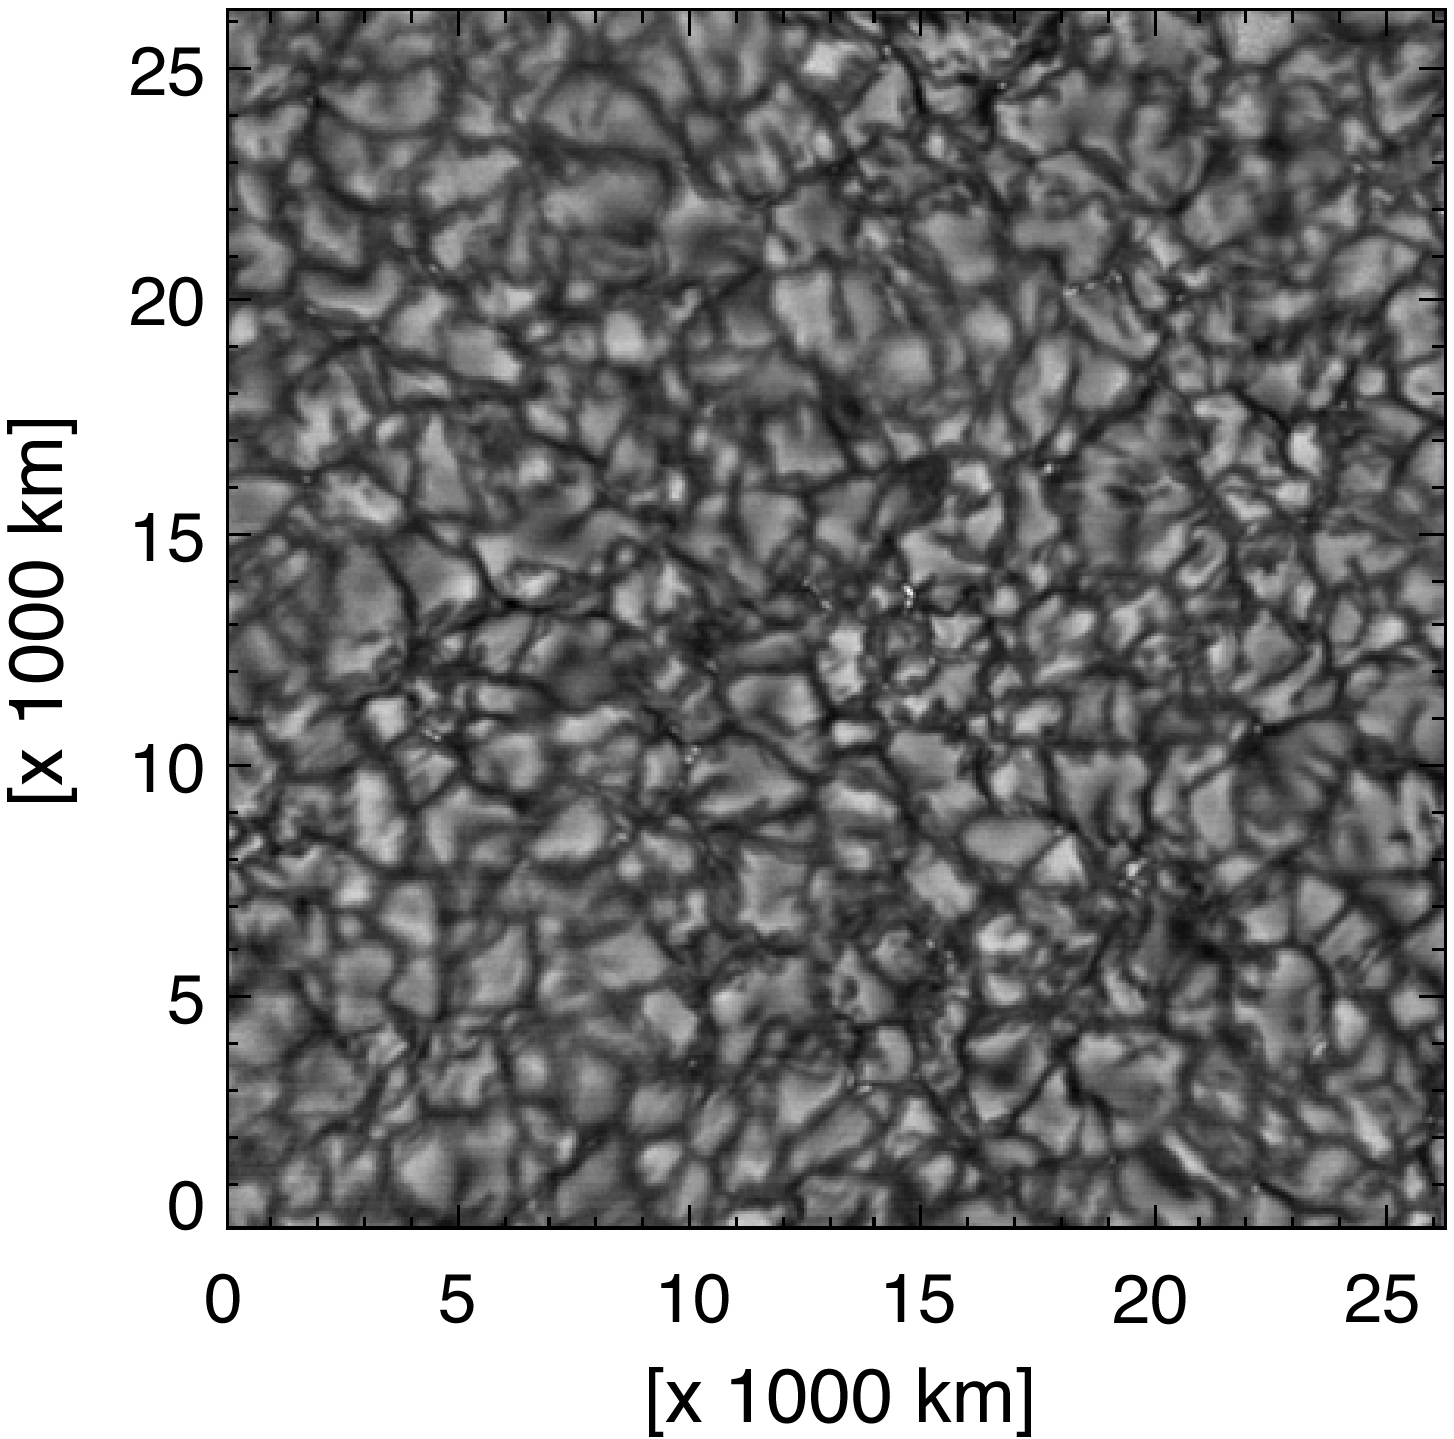

Solar granulation from the Vacuum Tower Telescope

The National Solar Observatory's Vacuum Tower Telescope (now redesignated as the Richard B. Dunn Solar Telescope) at the Sacramento Peak Observatory produced this picture, showing solar granulation on a scale of about 100km. Image provided by T. Rimmele (see NOAO press release 98-08).

Credit: T. Rimmele/NSO/AURA/NSF